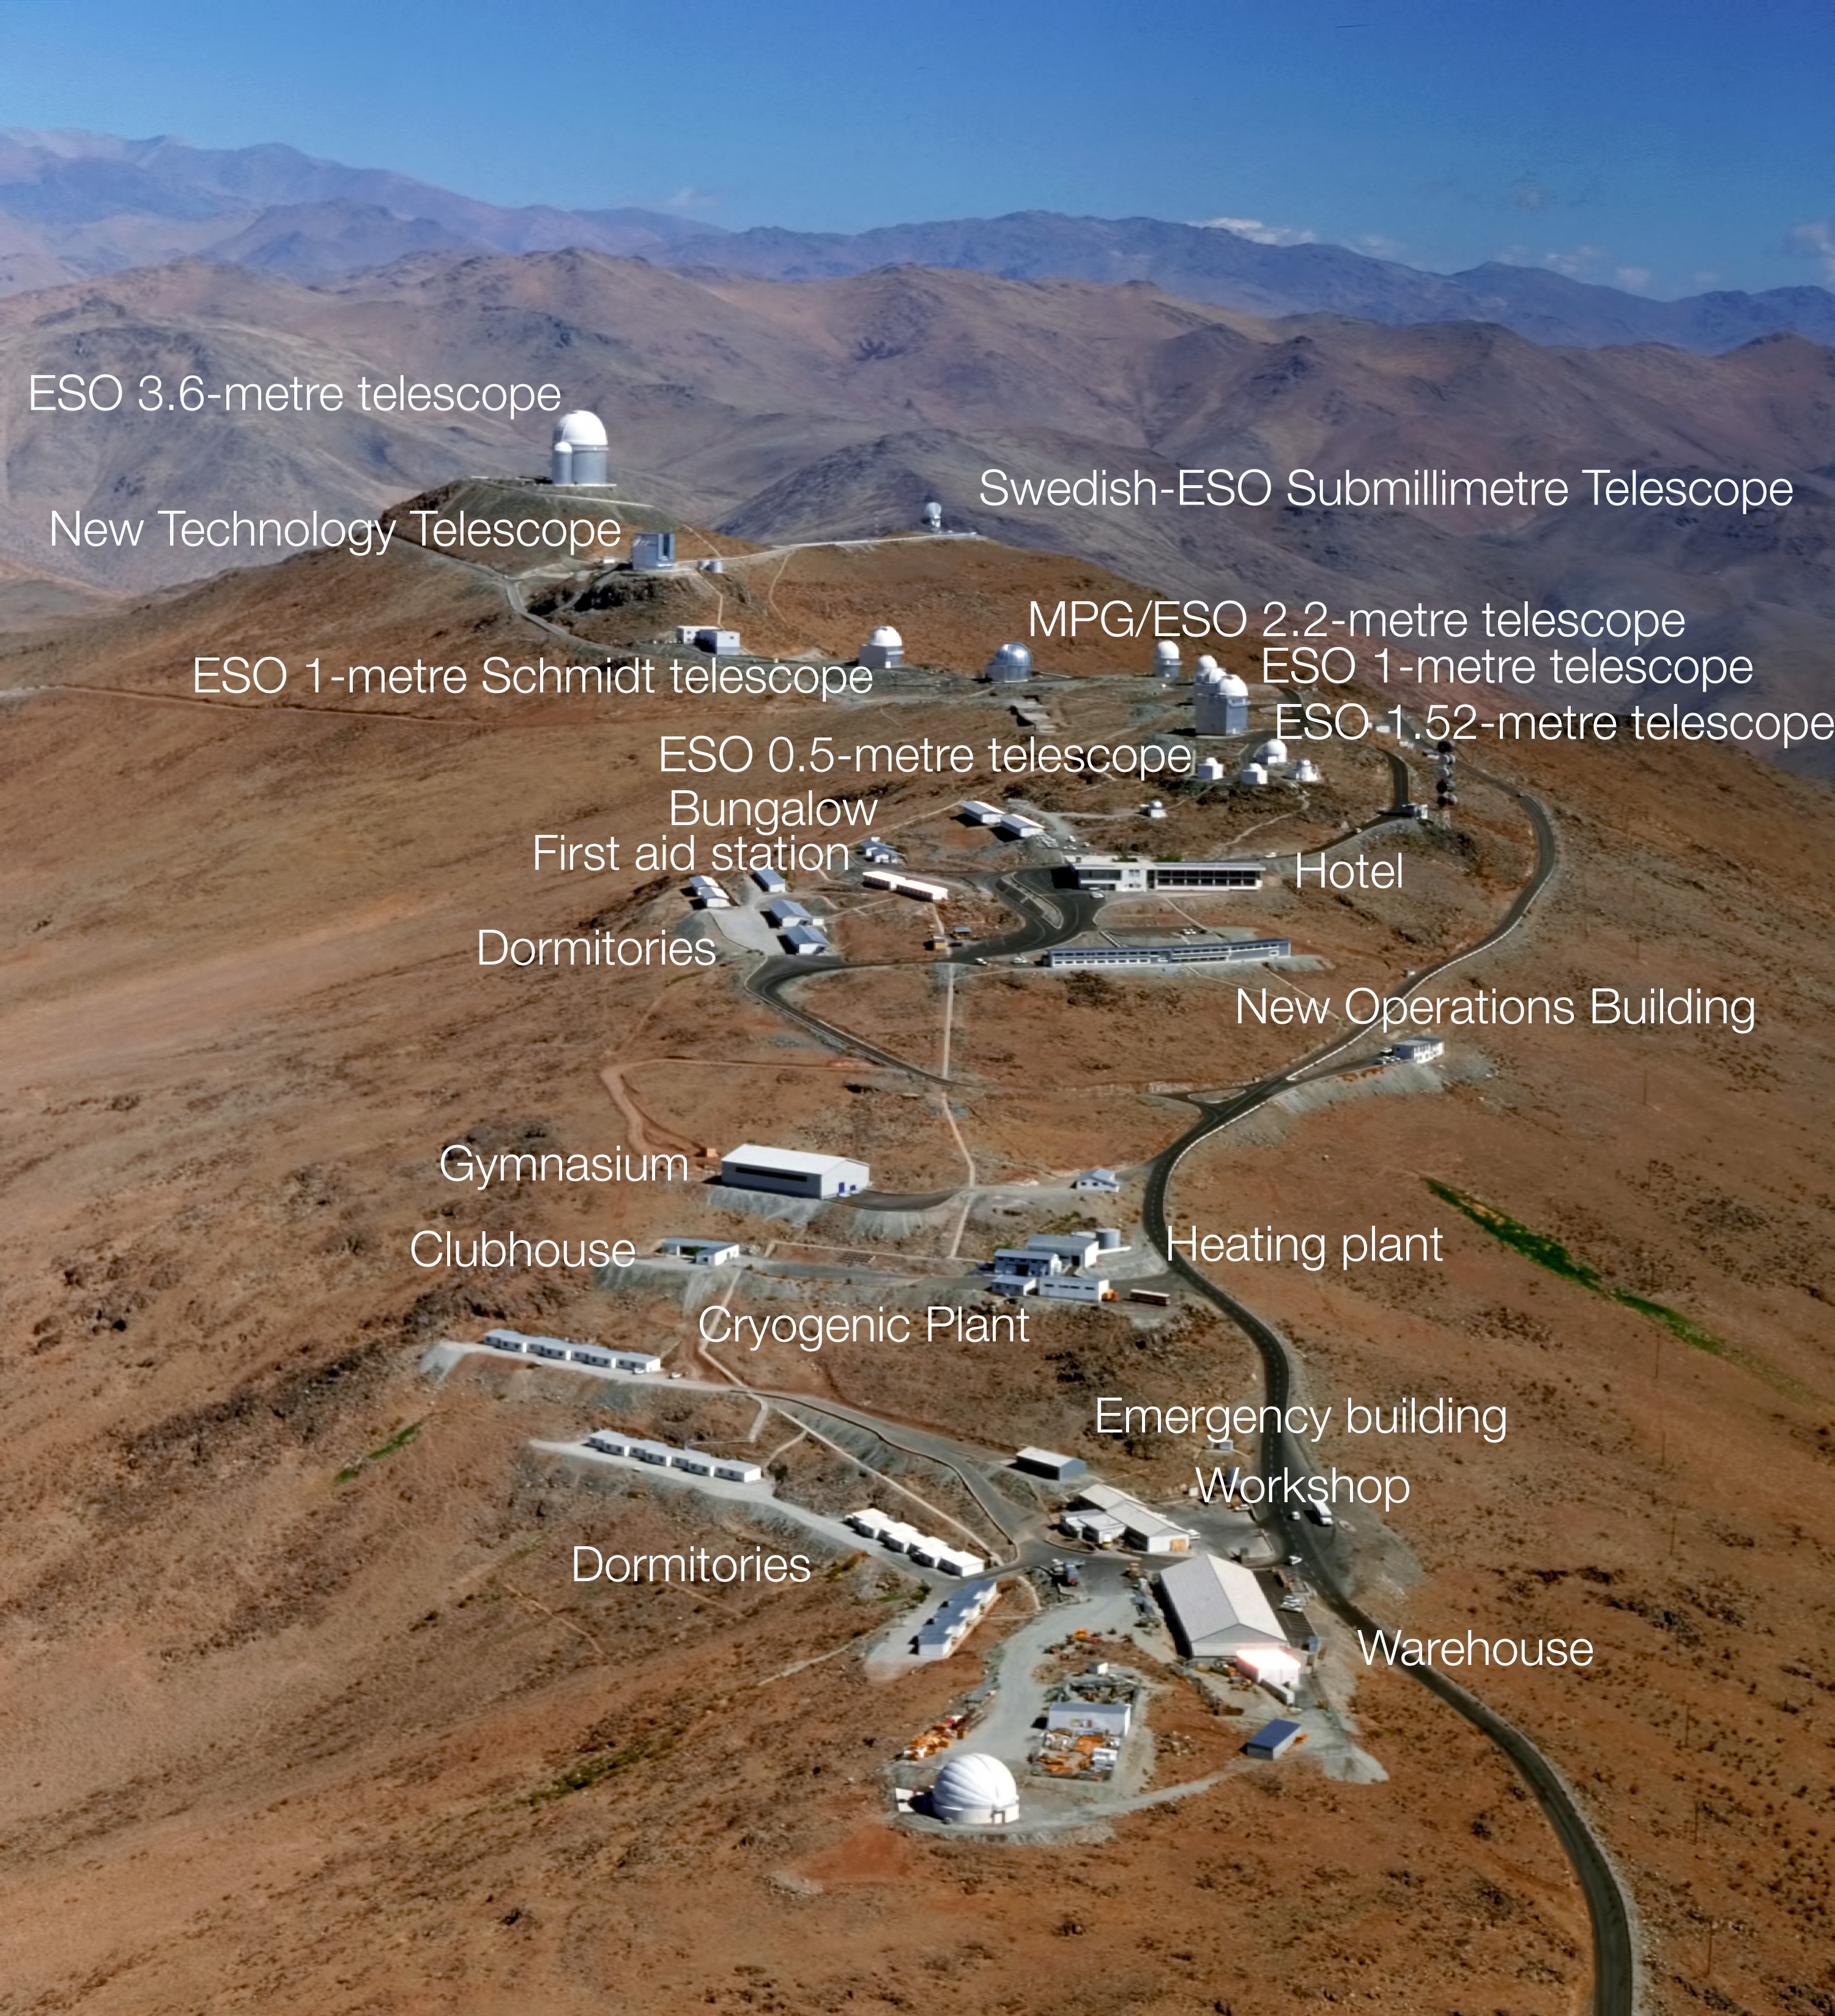

Aerial view of La Silla (annotated)

This image shows the entire scope of La Silla Observatory in the Atacama Desert. On this aerial view of the site, different telescopes, buildings and facilities have been identified and annotated. Note that not all telescopes have been labelled, for a full view of these see La Silla Skyline.

Credit: ESO